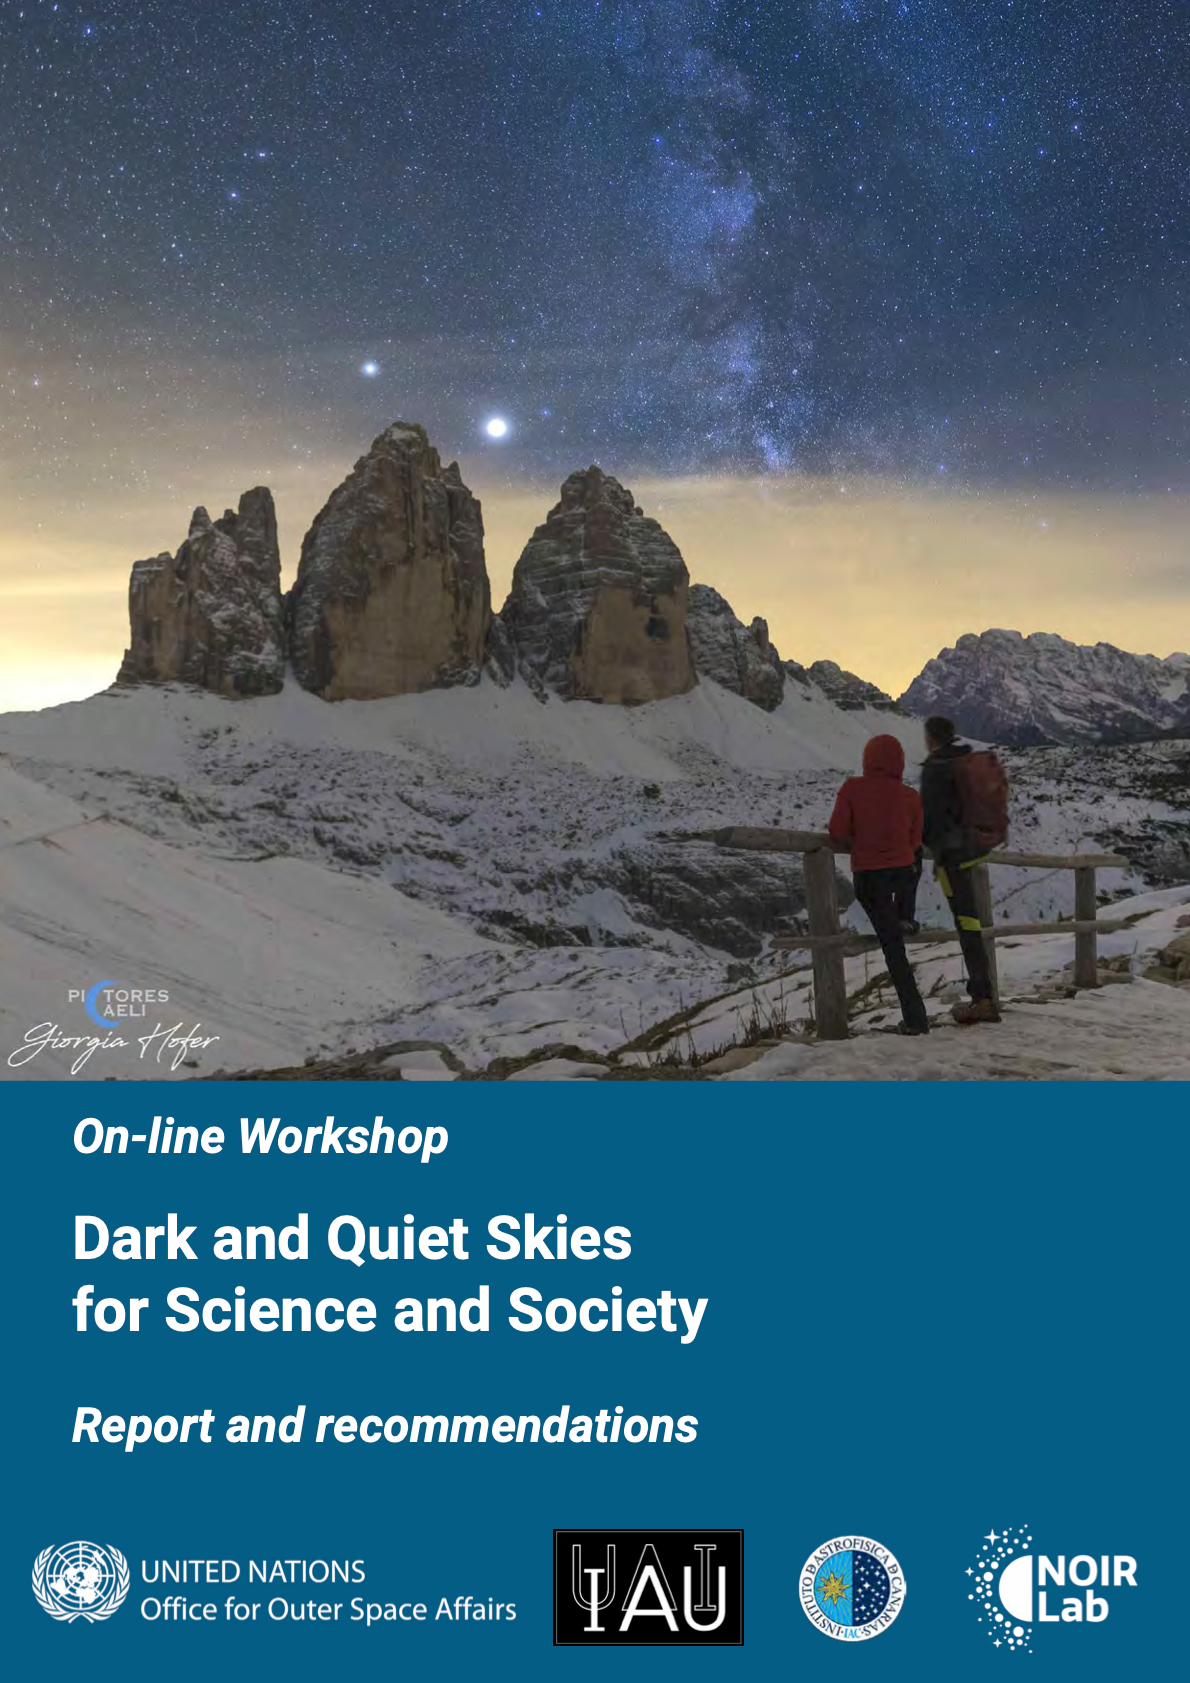

Cover of Dark & Quiet Skies report

Cover of Dark & Quiet Skies report.

Credit: UNOOSA/IAU